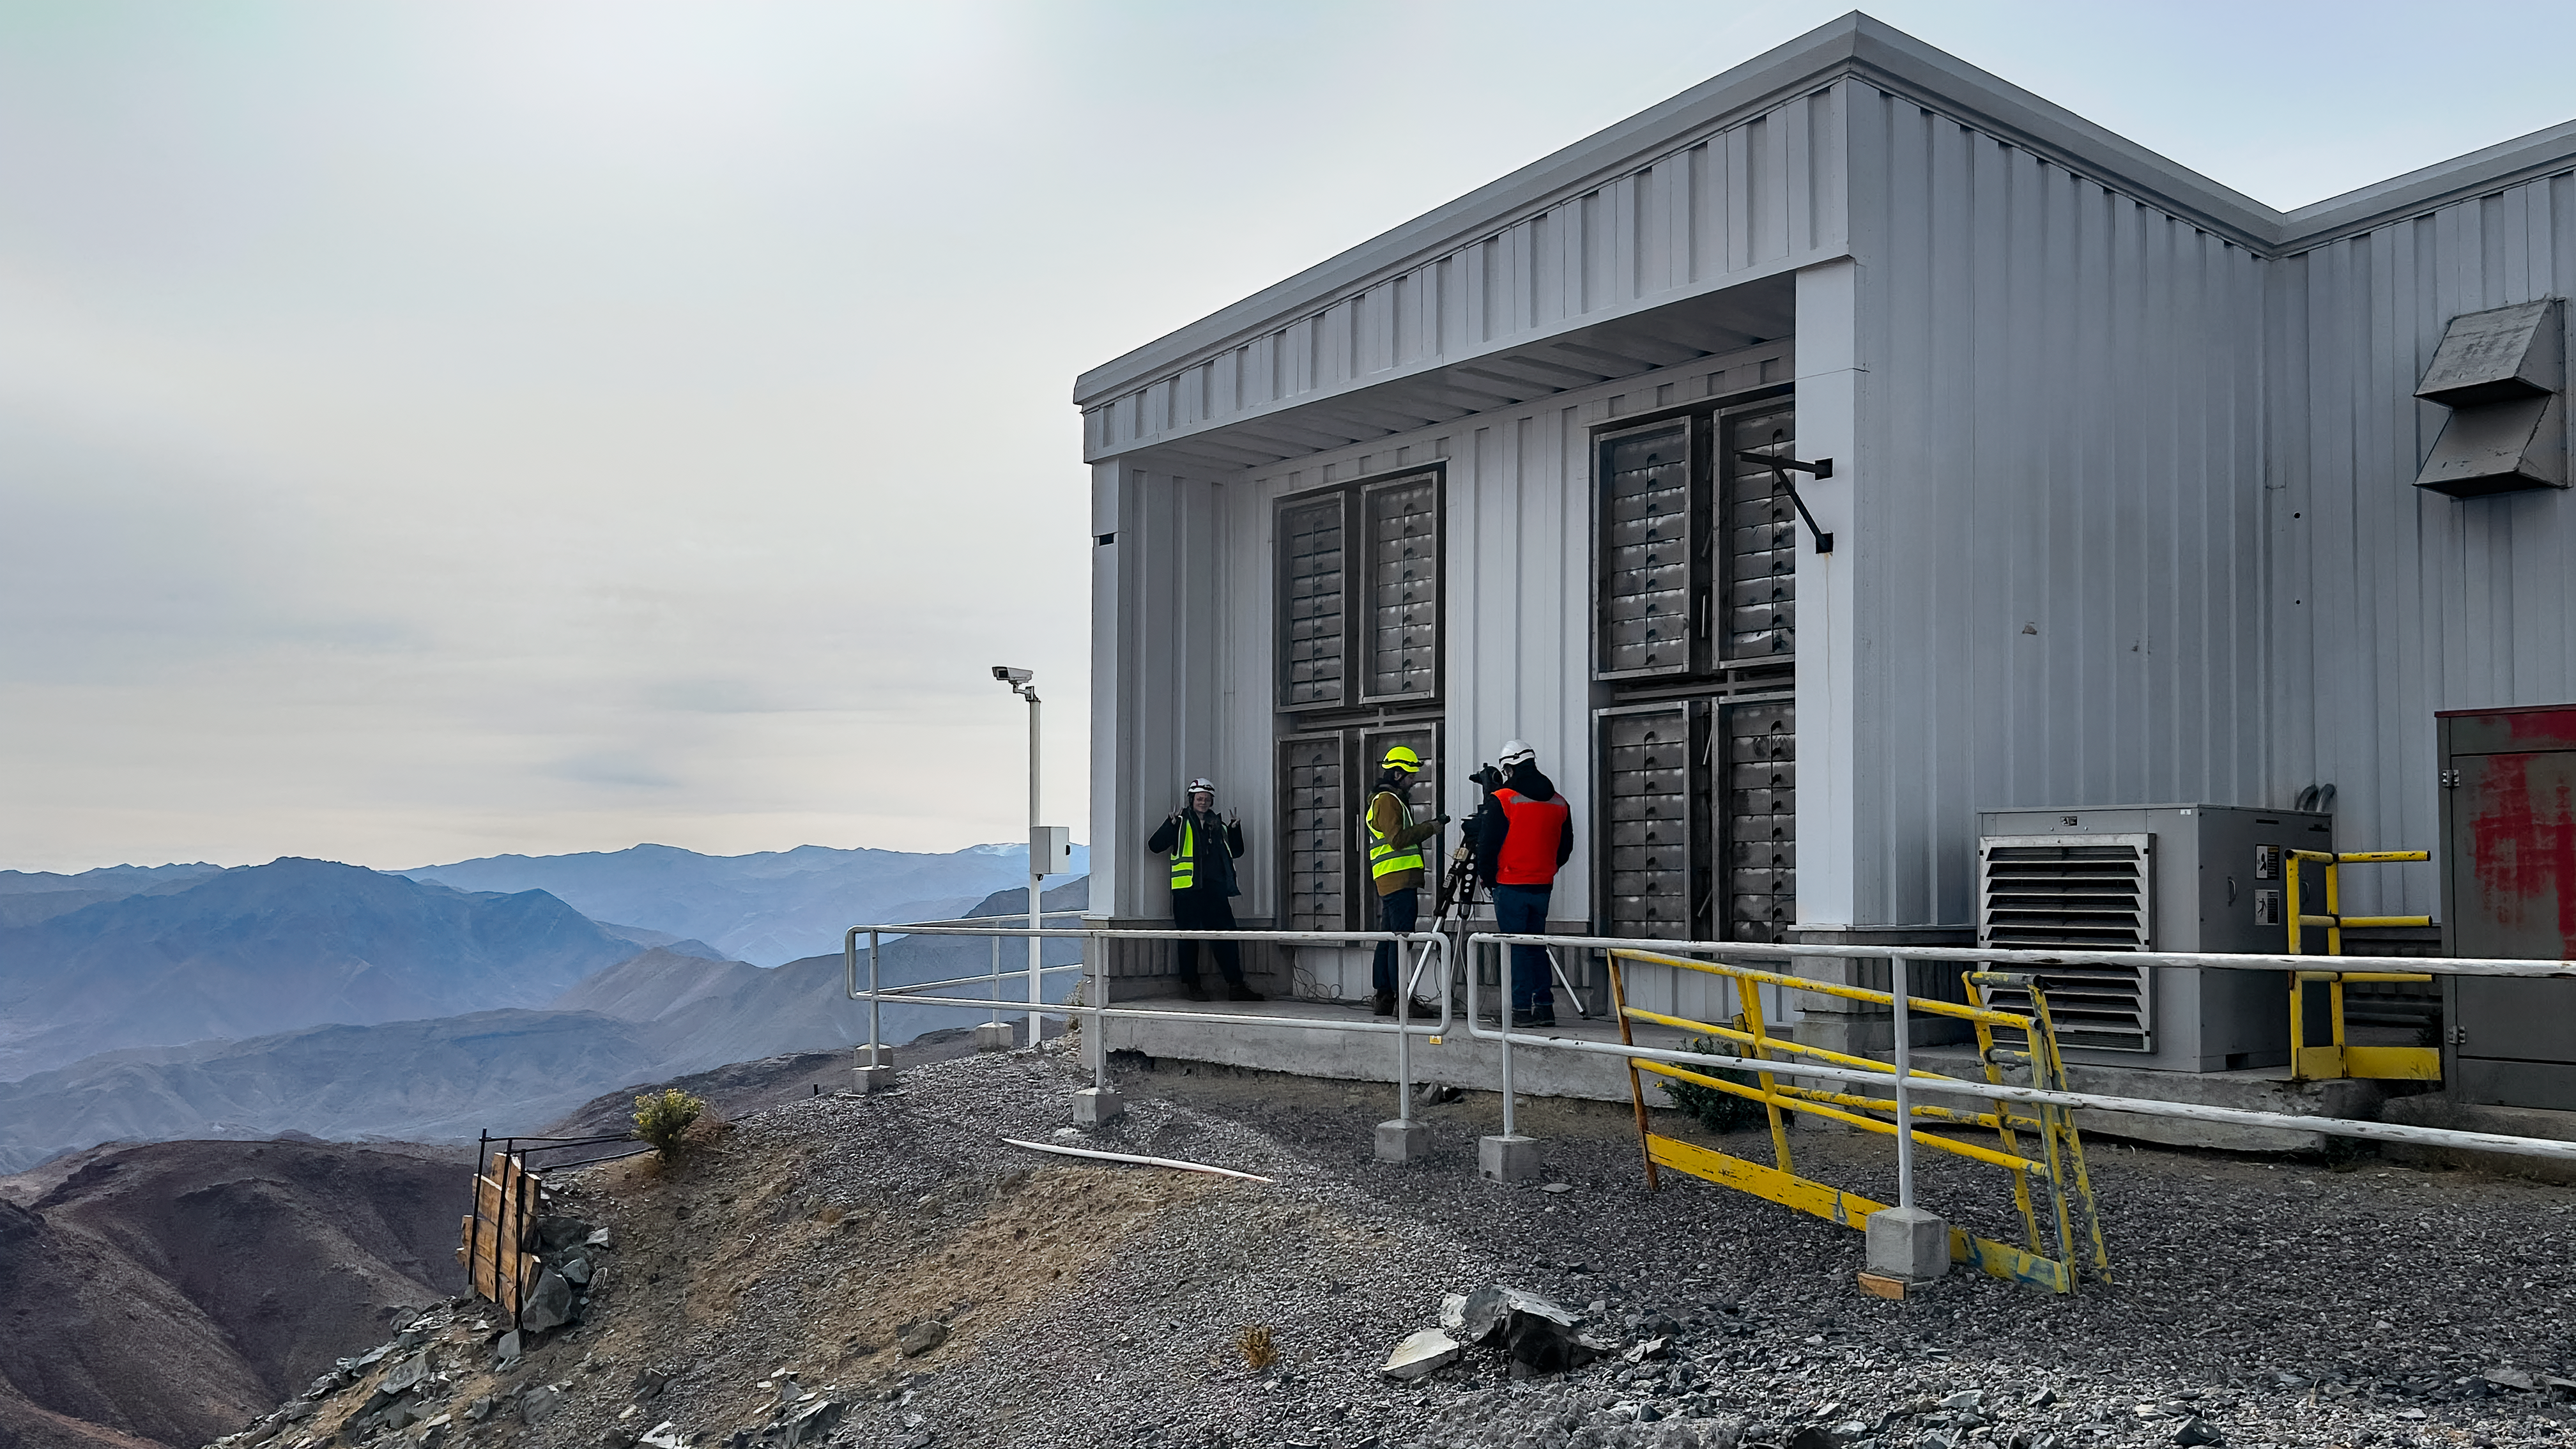

Rubin and Gemini Staff Team Up to Calibrate Auxiliary Telescope

Staff set up the light source at Gemini South for the calibration of the Rubin Auxiliary Telescope.

Credit: International Gemini Observator/RubinObs/NOIRLab/SLAC/NSF/DOE/AURA/J. Neveu